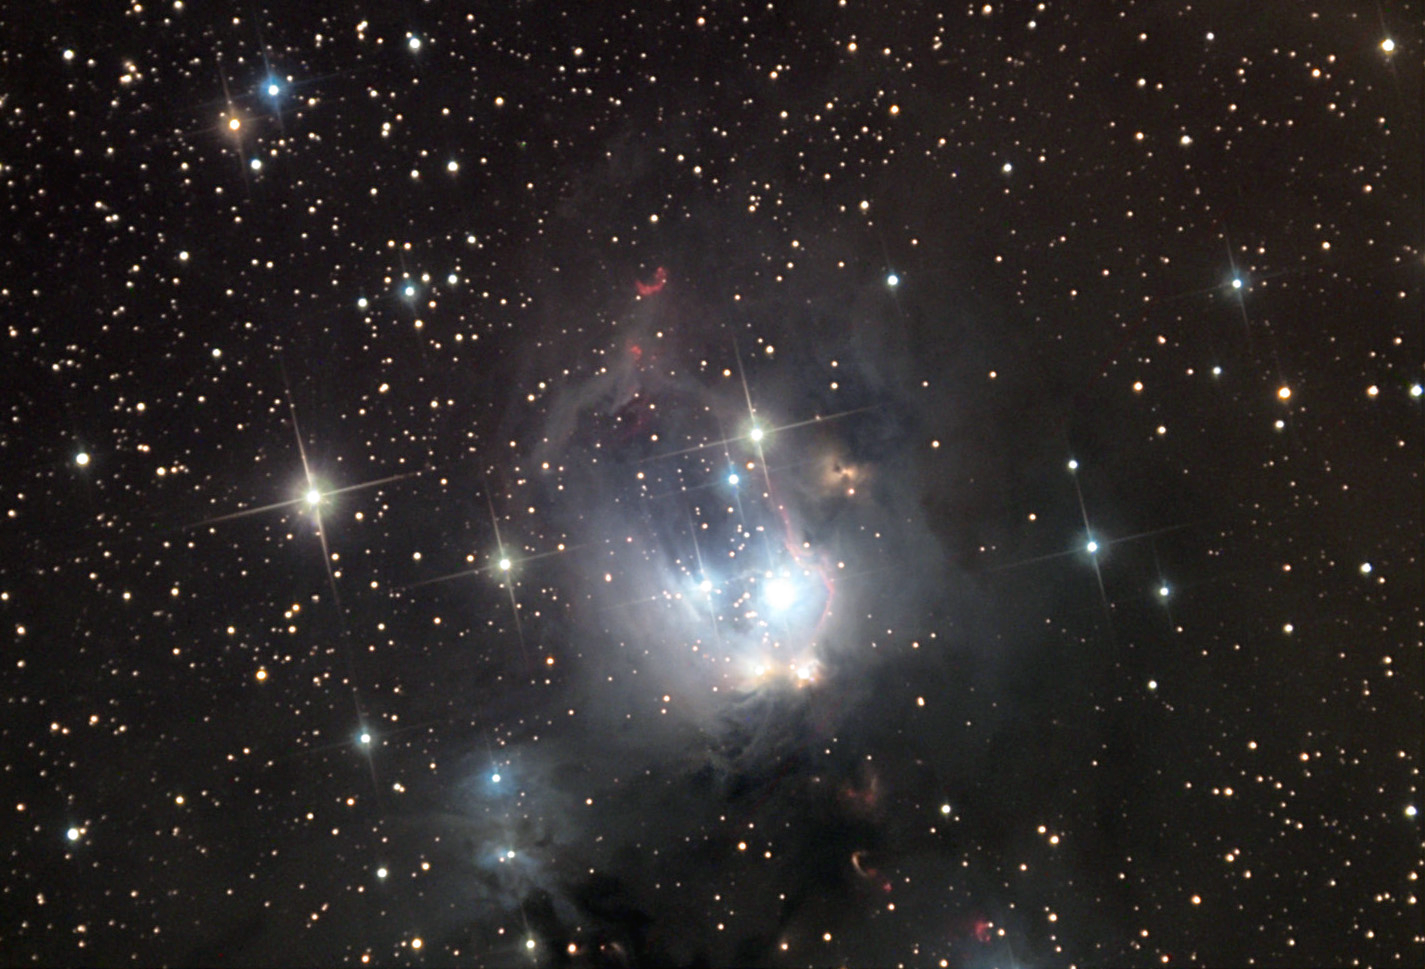

NGC 7129

NGC 7129 is a star-forming region that contains many interesting features. Astronomers estimate that many of the bright stars shown here are younger than 1 million years old! These "baby" stars are very energetic and emit copious amounts of radiation that break apart (photodissociate) clouds of natal gas that surrounds them. One edge of this newly formed cavity glows pink due to the excited hydrogen gas in the region. In addition, a small number of very red structures indicate regions where new stars are forming (but are not yet visible directly). These regions are often outflows of gas called Herbig Haro (HH) objects. (The crescent shaped object near the top of the nebula is HH103). Finally, energetic regions like this can often produce molecular masers. A maser (like a laser) is a coherent signal of light, generally at microwave wavelengths. In this case the molecules in this gas region are excited (vibrate) by high-energy photons and re-emit light (microwaves) to us in a preferential manner. The fascinating thing is that the molecules in question are quite important (to us): H2O (water!).

This image was taken as part of Advanced Observing Program (AOP) program at Kitt Peak Visitor Center during 2014.

Credit: KPNO/NOIRLab/NSF/AURA/George Seitz/Adam Block